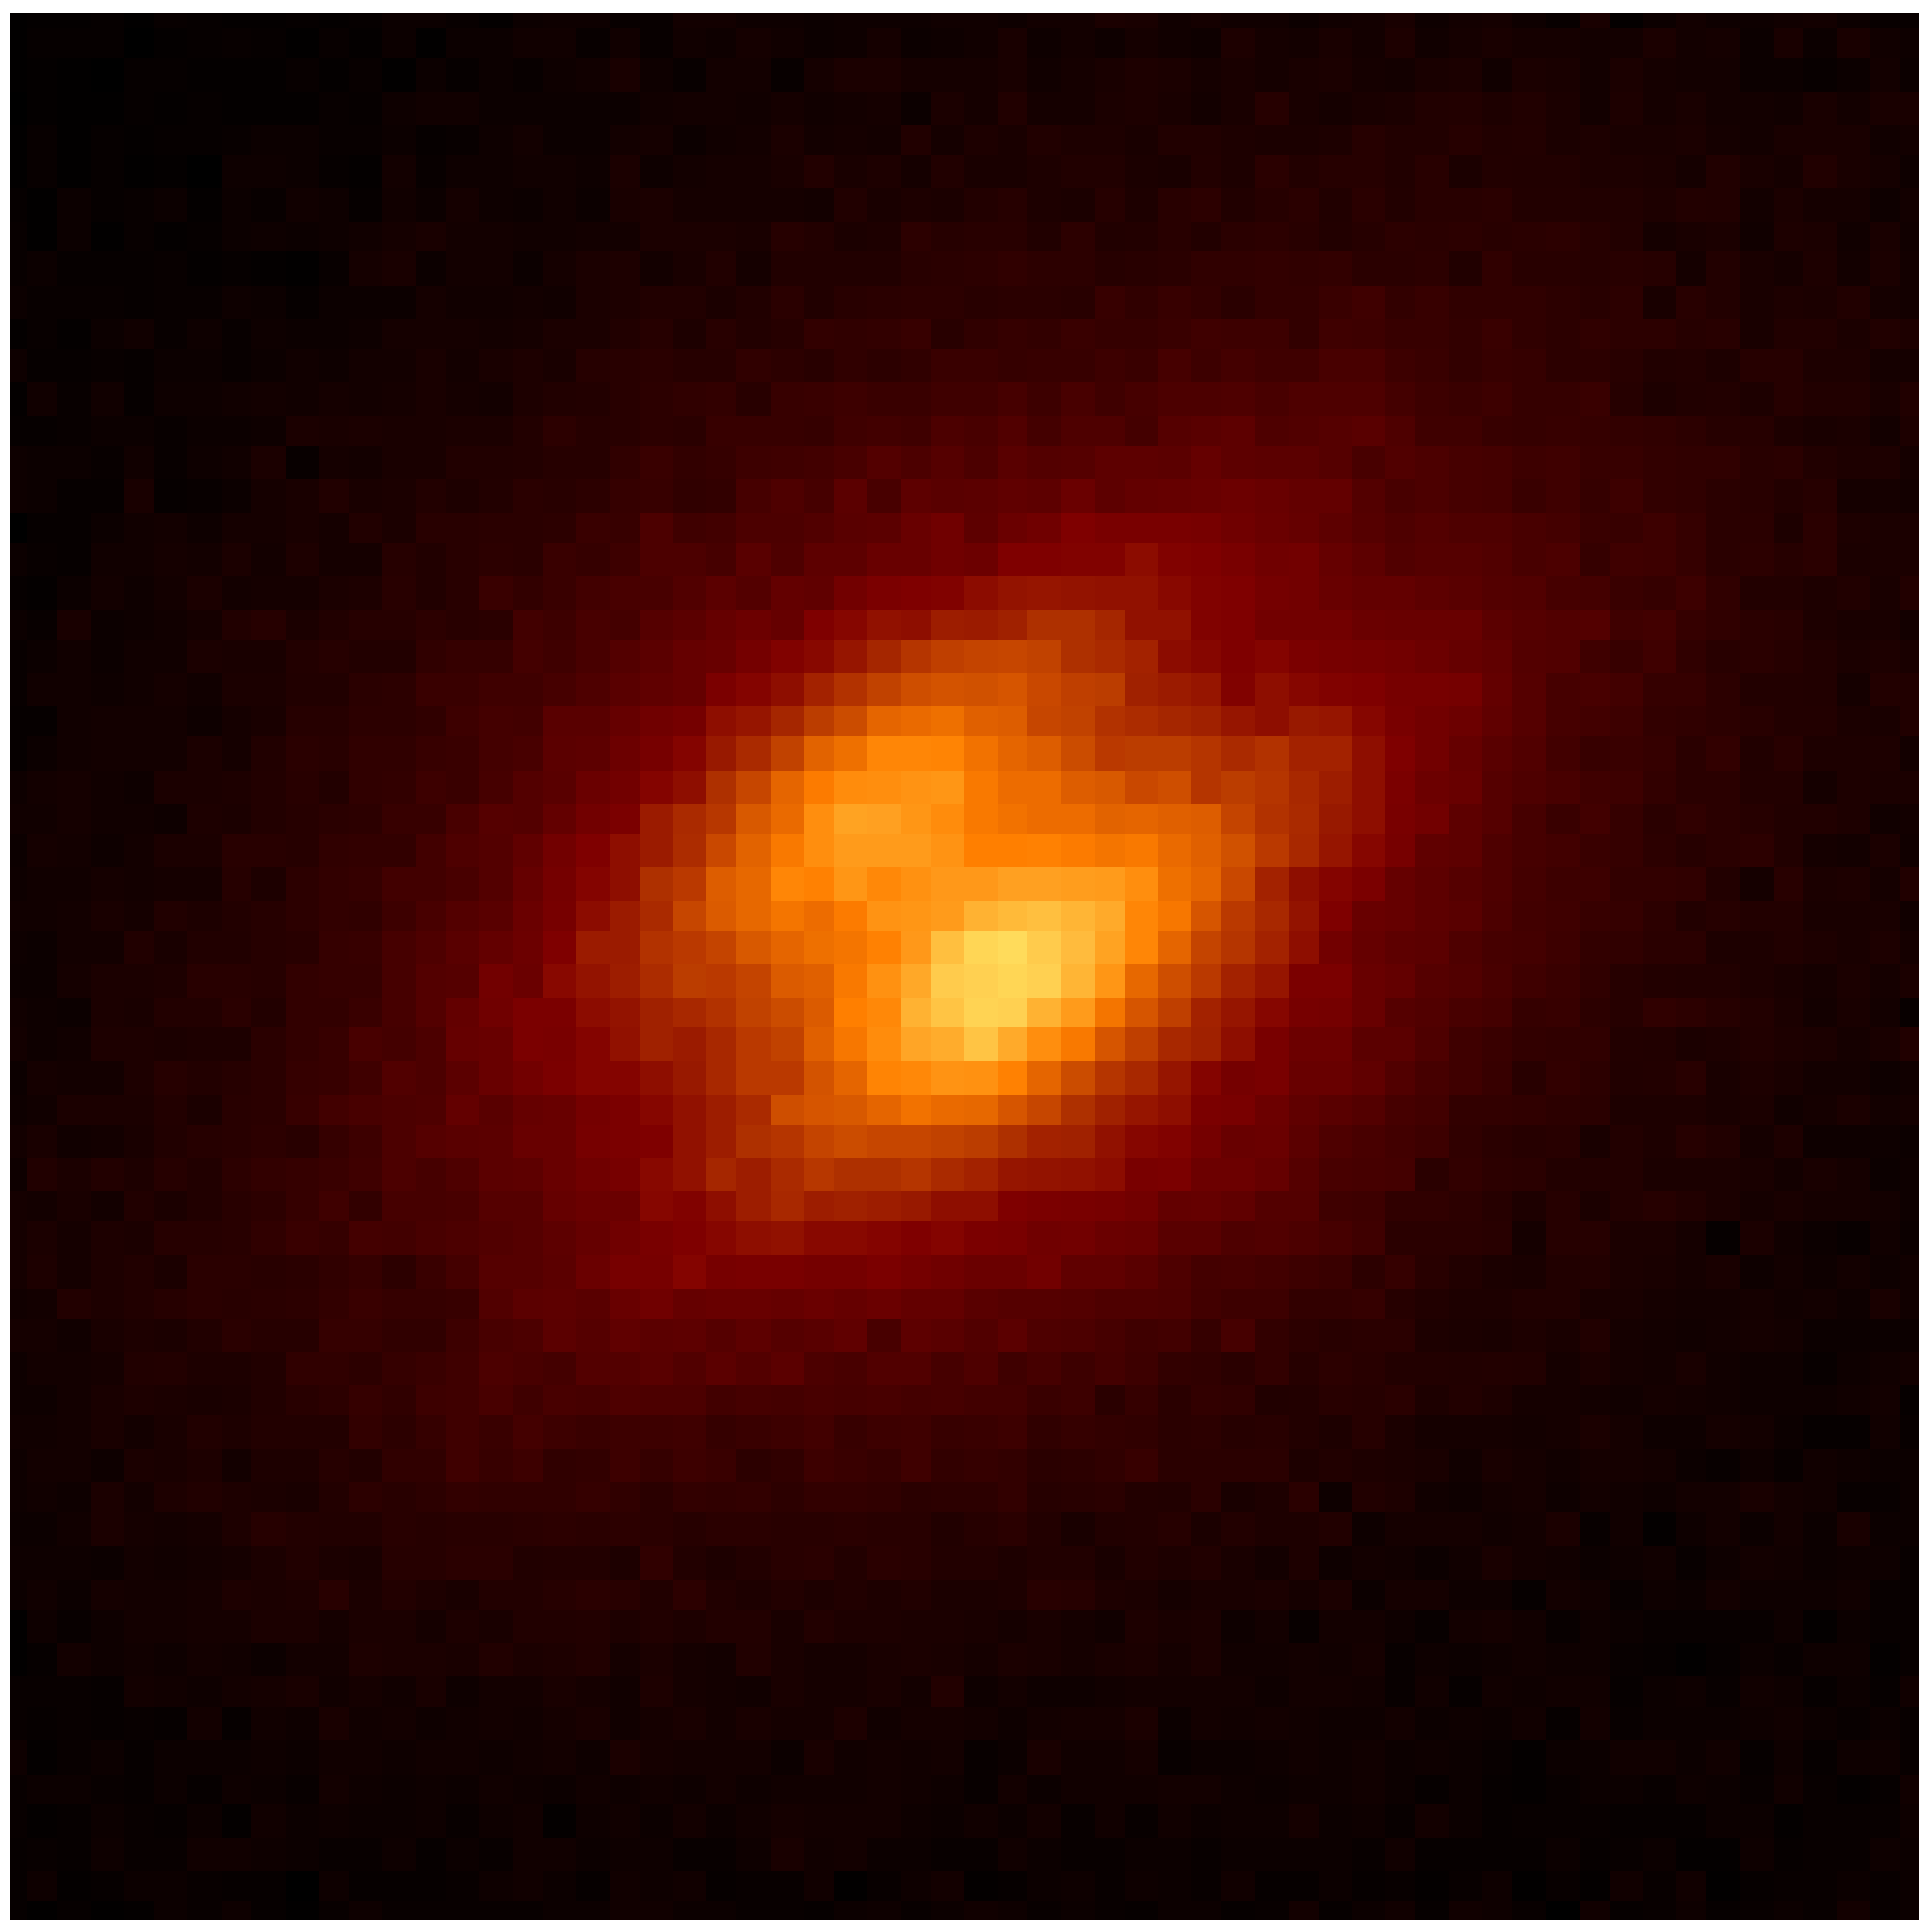

Astronomers Discover Edge-on Protoplanetary Disk in Quadruple Star System

A close-up near-infrared image of the edge-on protoplanetary disk discovered with adaptive optics on the Gemini North telescope. The disk appears as a dark lane down the middle of the object, and the star is hidden behind it. The two nebulosities (or bright areas) on either side of the disk are produced by light from the star reflecting off dust in the top and bottom of the disk.

Credit: UC-Berkeley/CfA/Gemini Observatory/NOAO/NSF